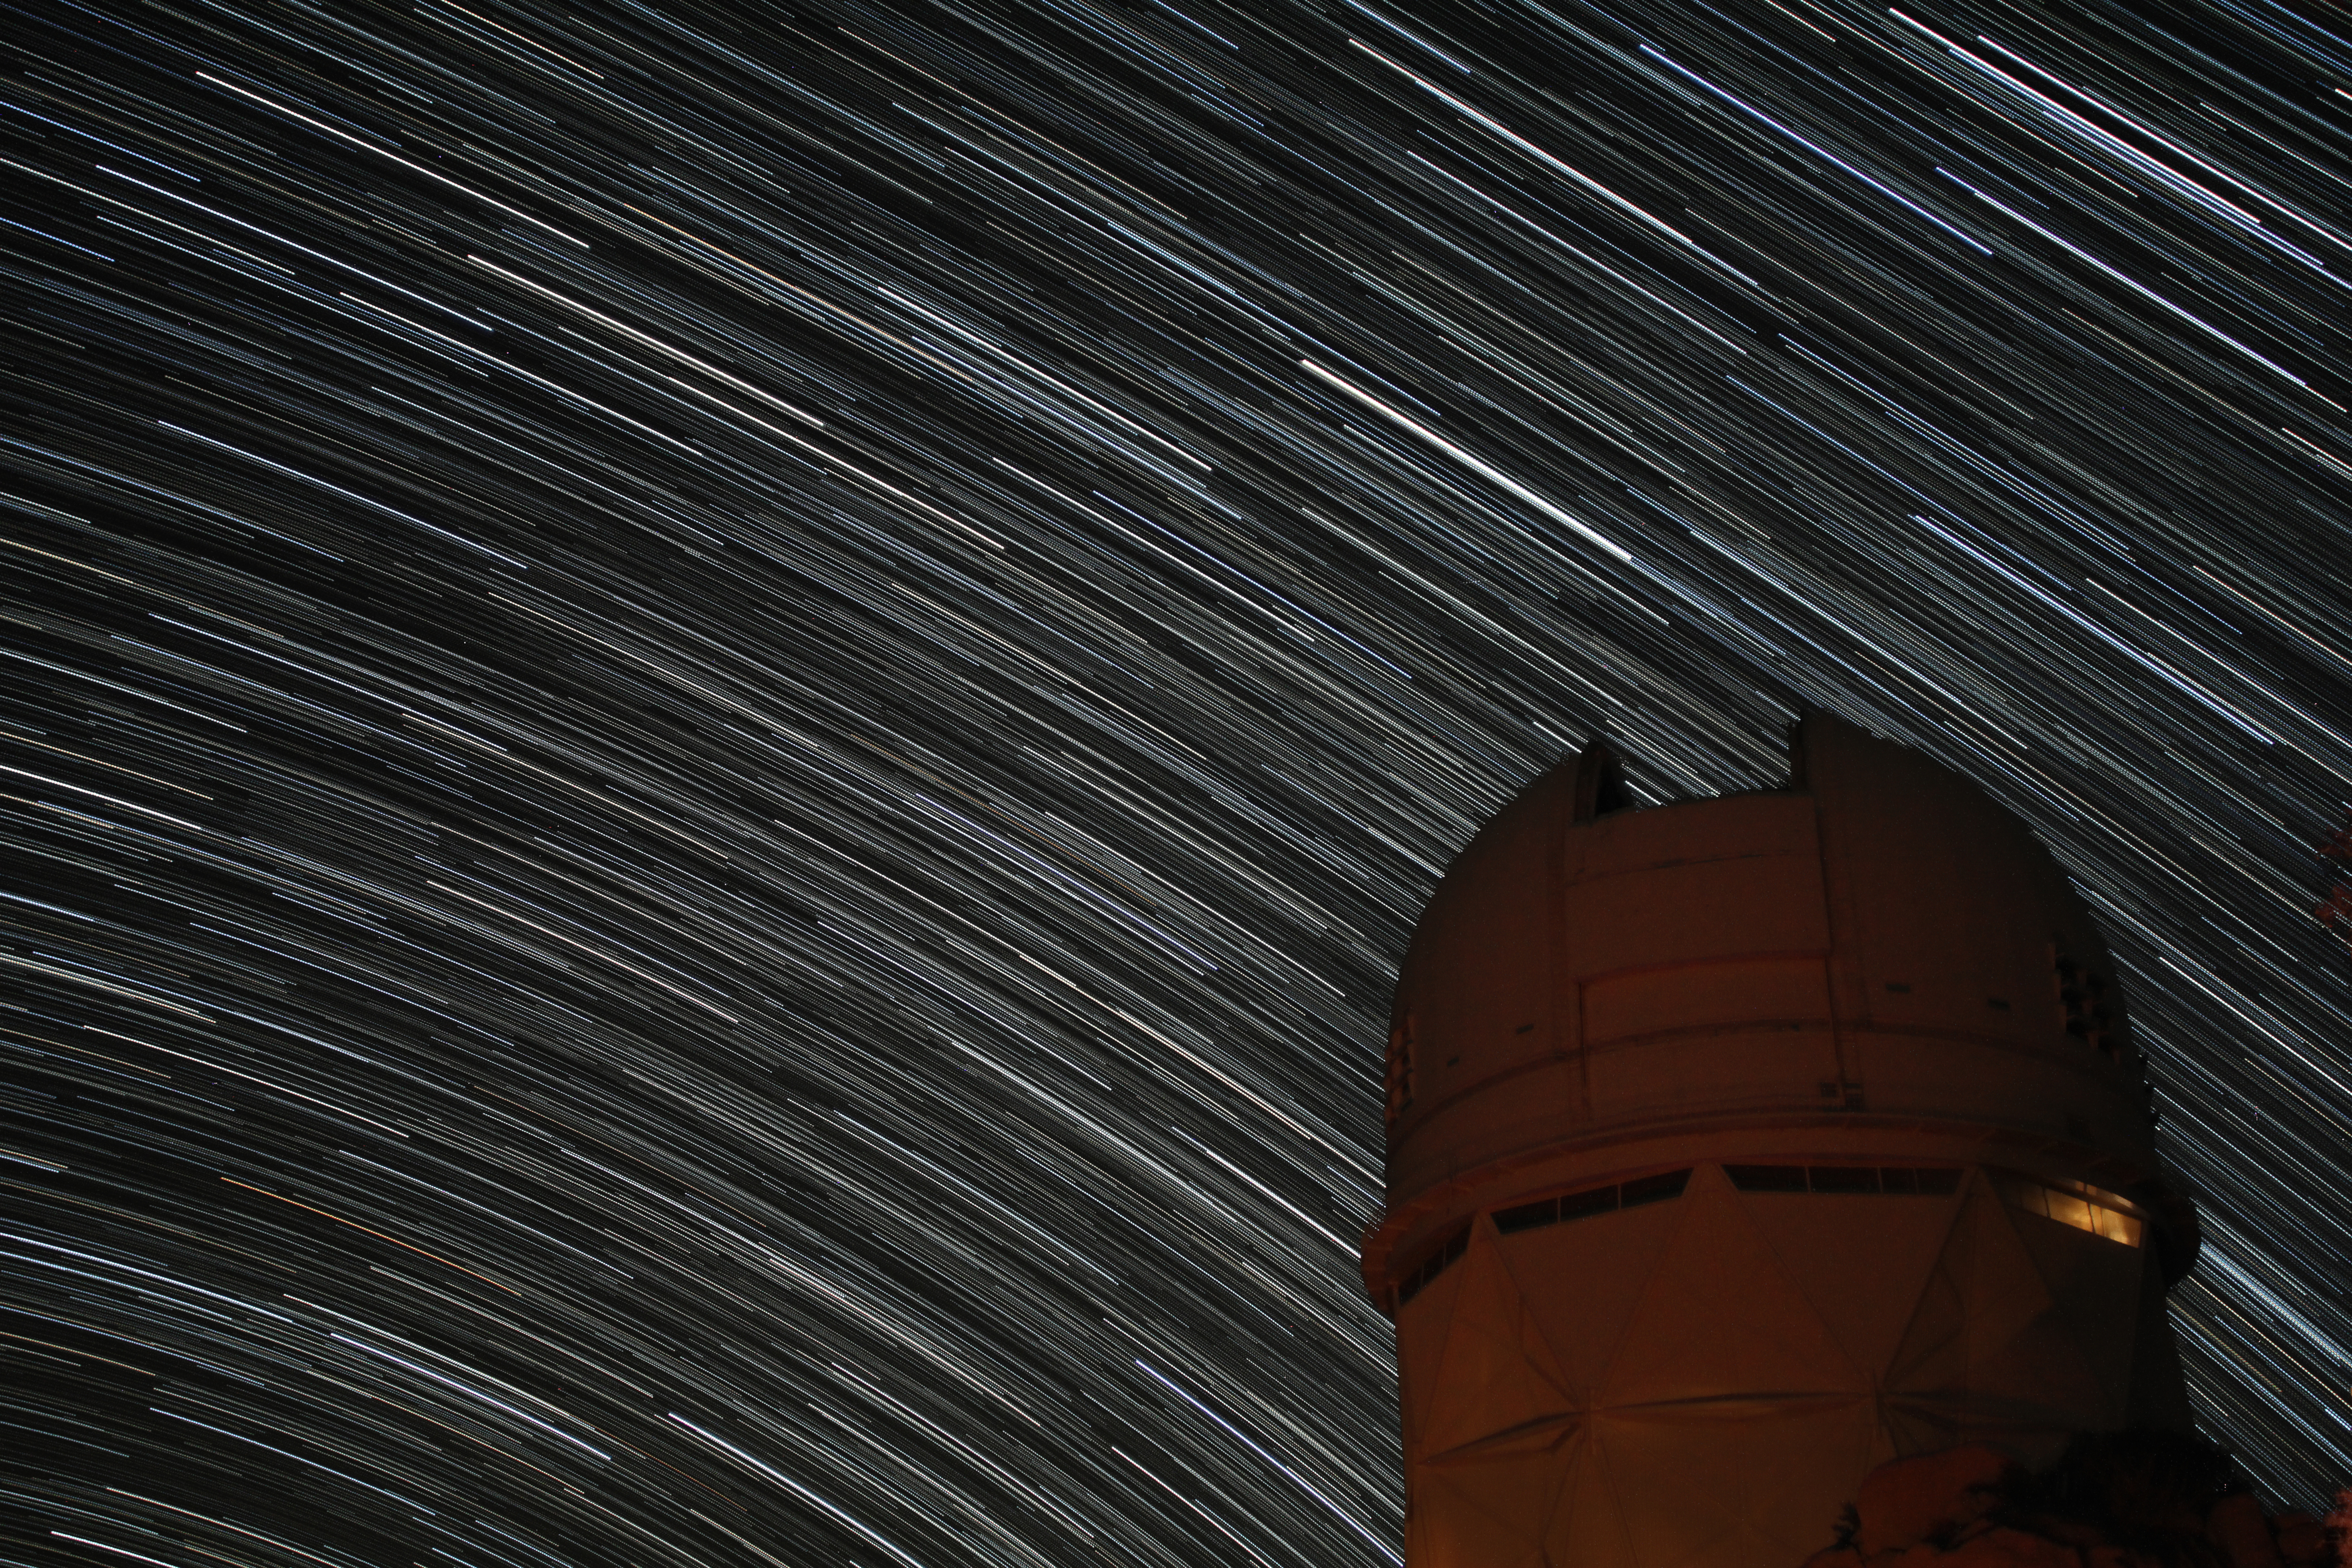

Star trails over the Nicholas U. Mayall 4-meter Telescope

Star trails over the Nicholas U. Mayall 4-meter Telescope at Kitt Peak National Observatory.

Credit: KPNO/NOIRLab/NSF/AURA/P. Marenfeld